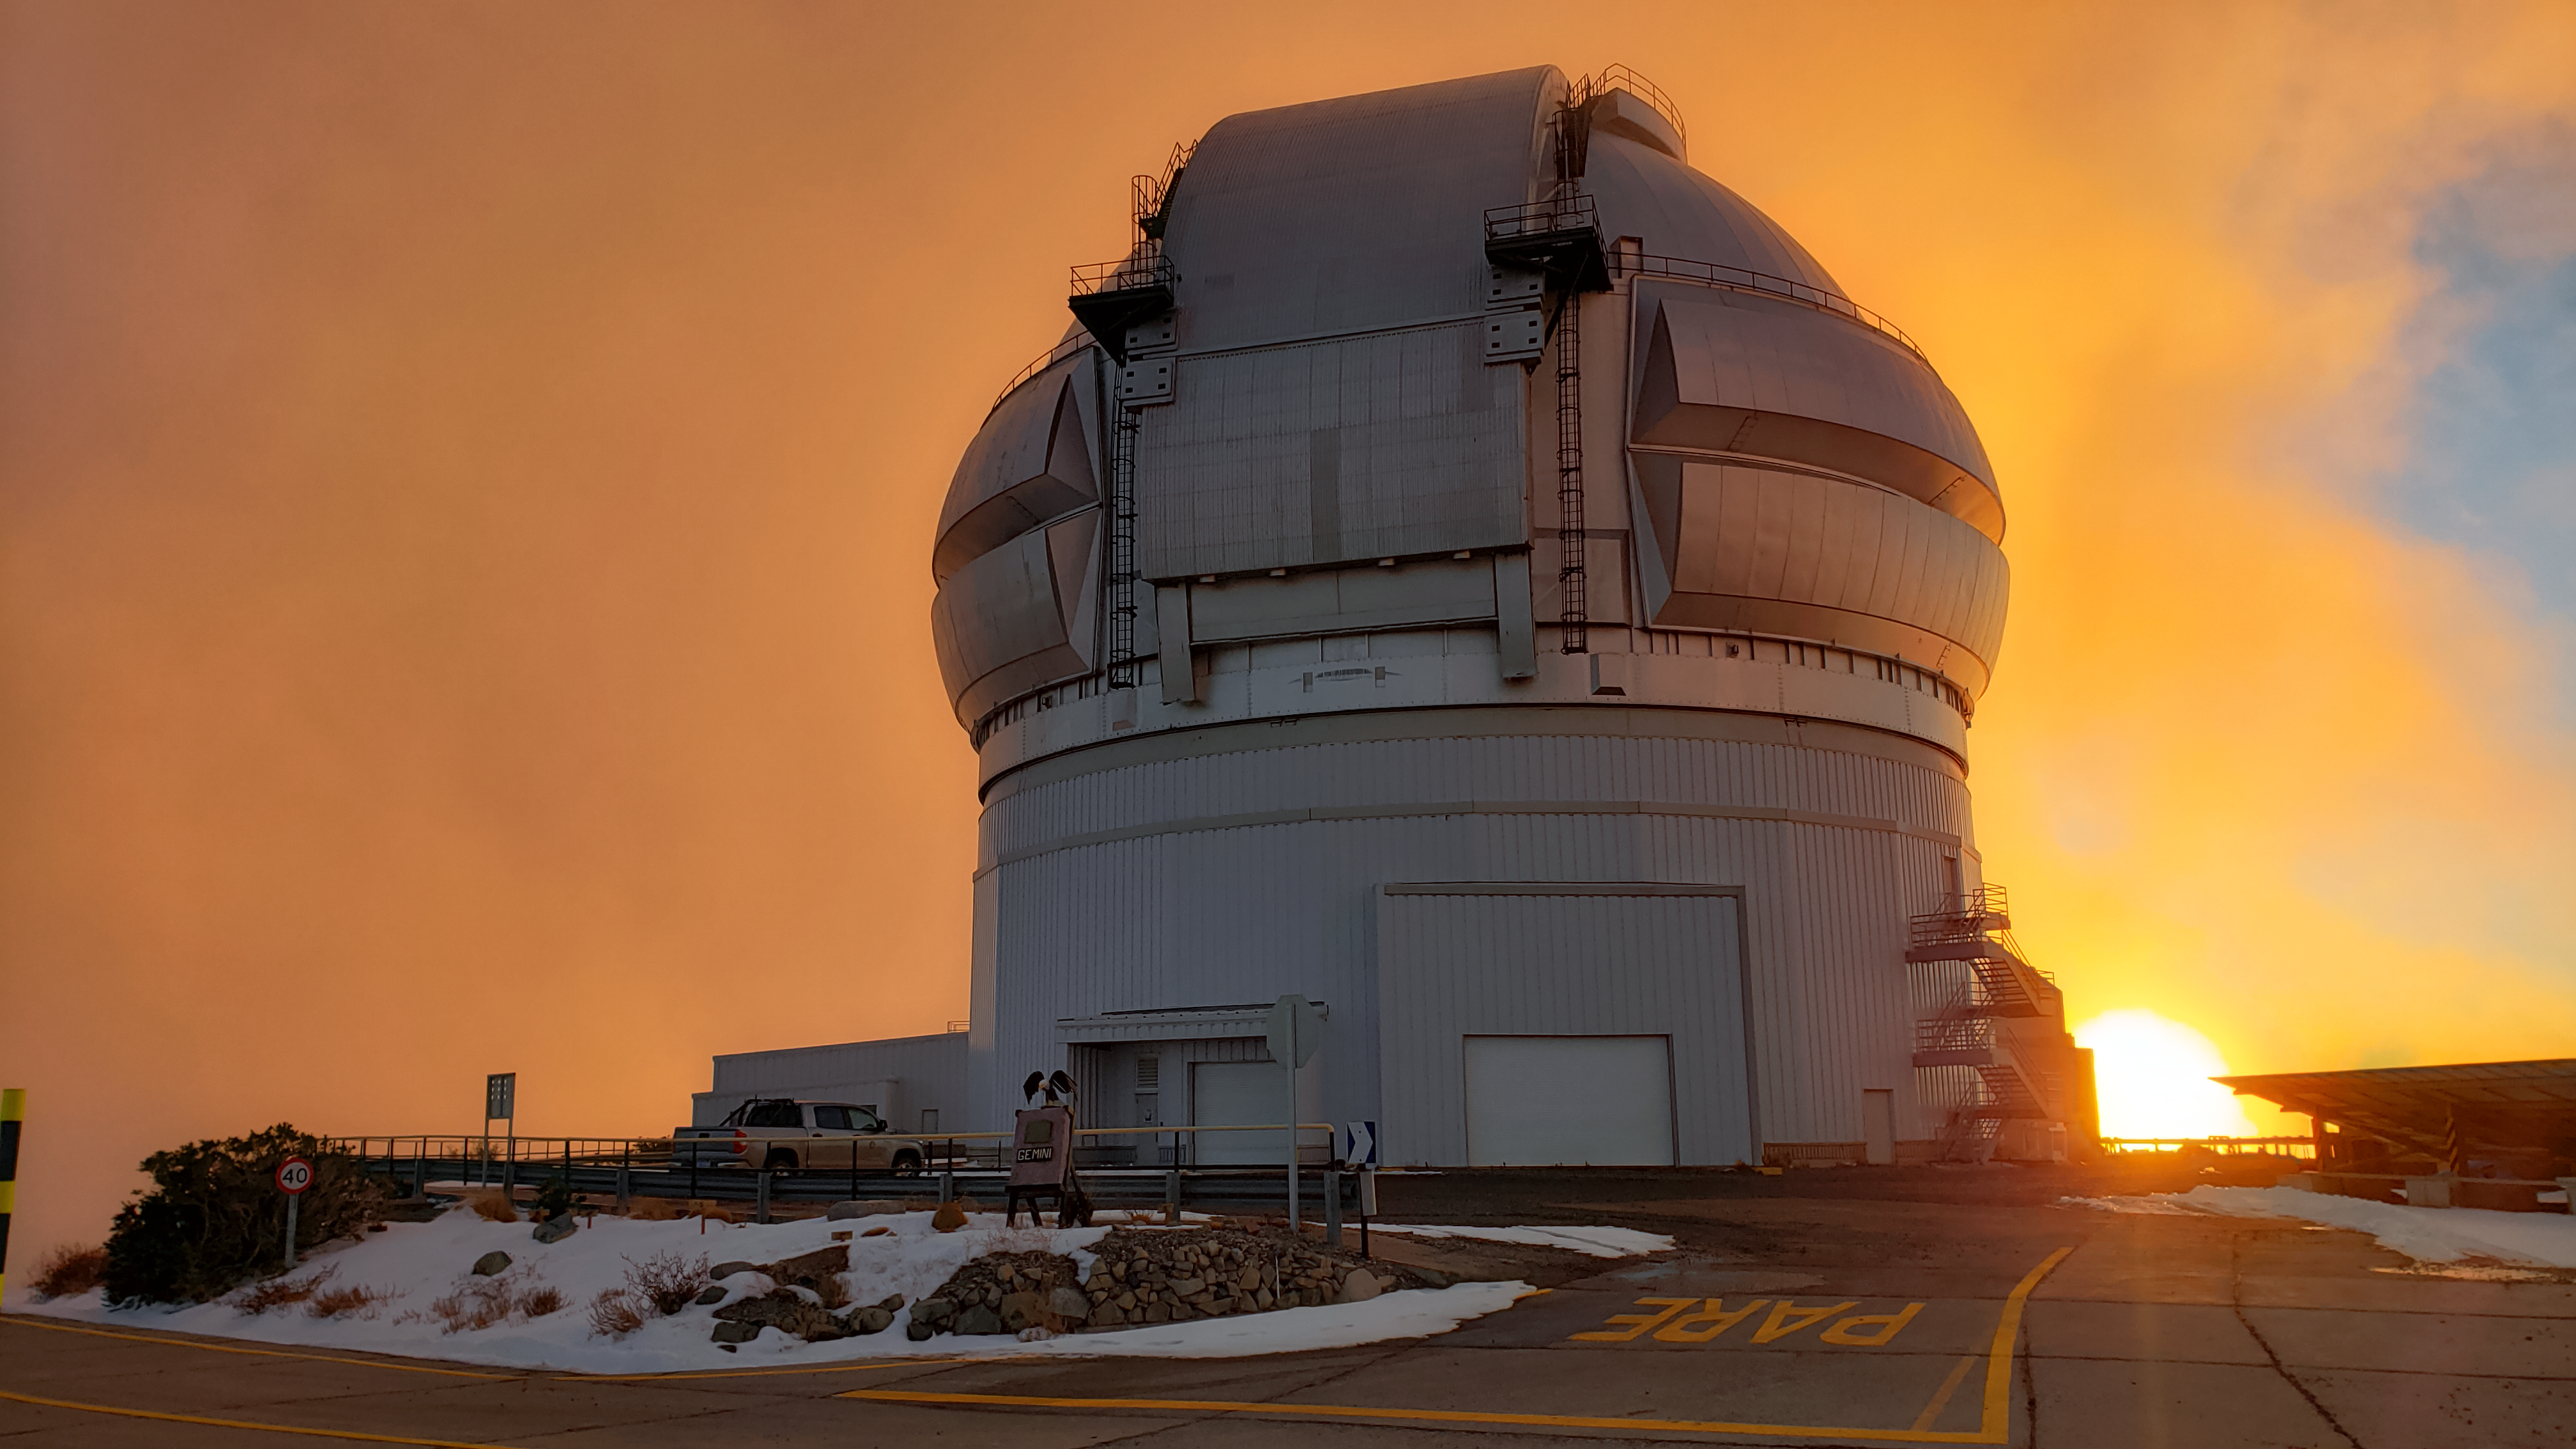

Sunset over Cerro Pachón

The Gemini North Telescope, located on Cerro Pachón, is shown here at sunset.

Credit: International Gemini Observatory/NOIRLab/NSF/AURA/J. Fuentes